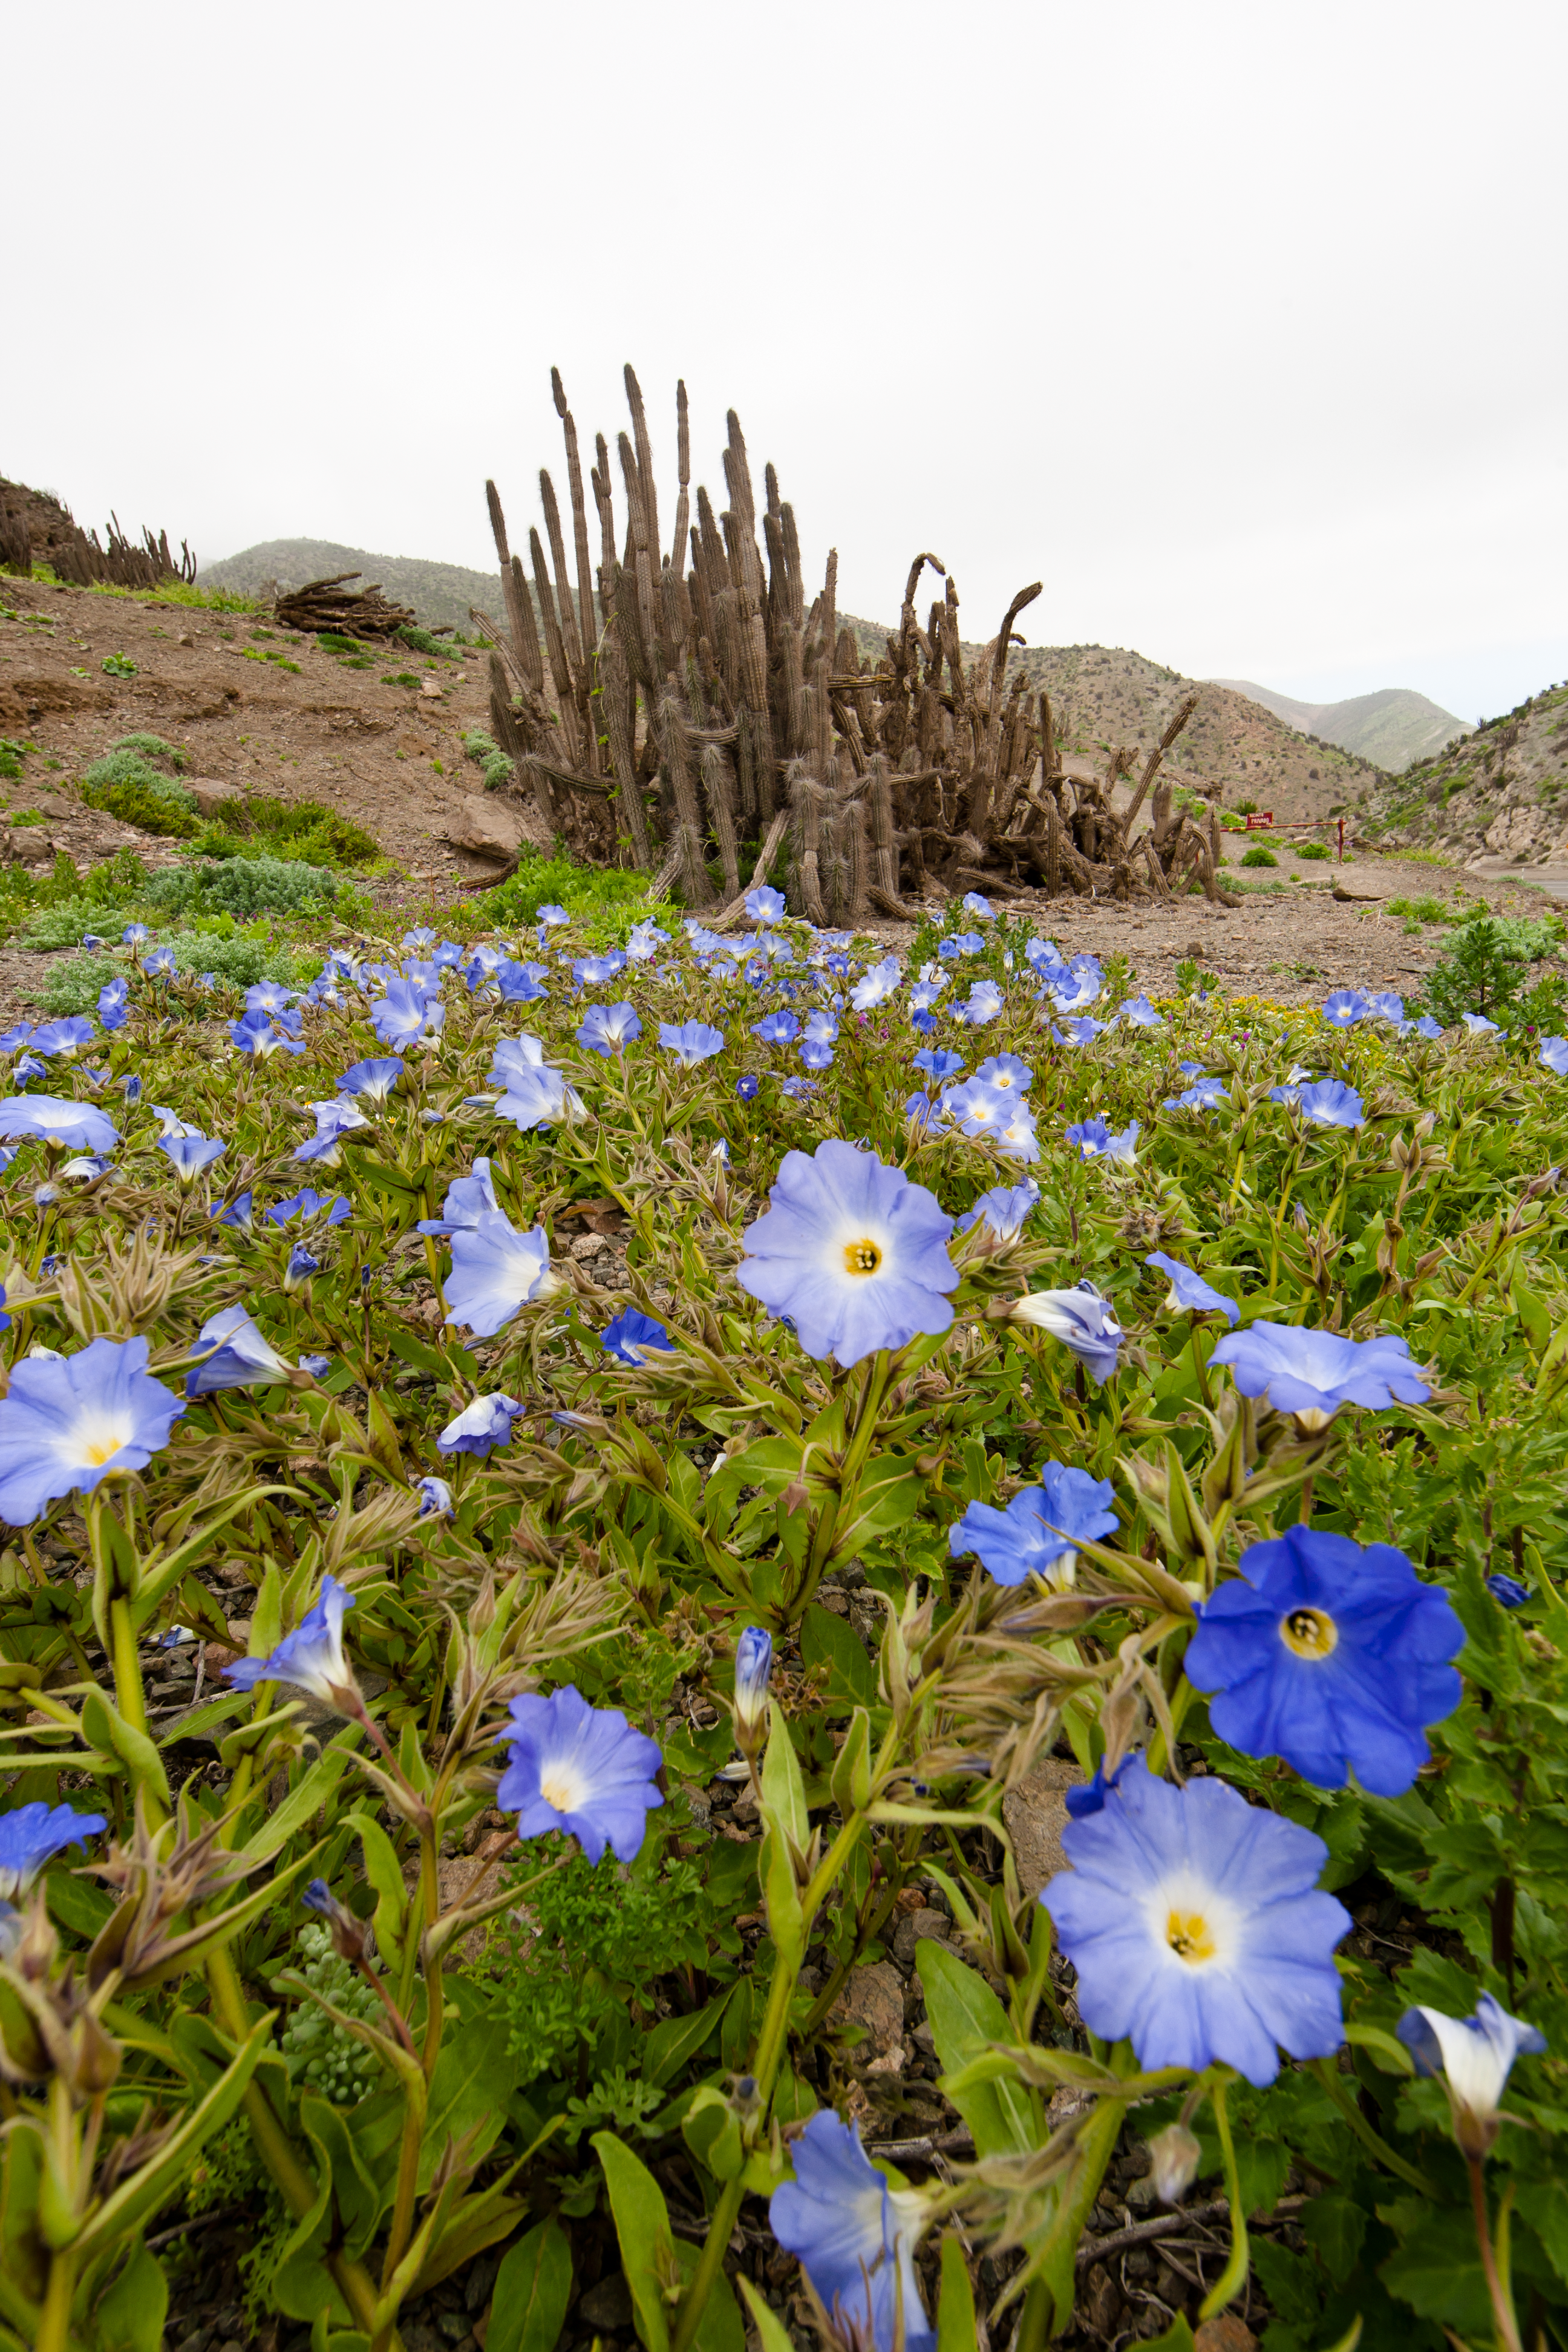

Flowers in the desert

Flowers in the Atacama Desert.

Credit: ESO